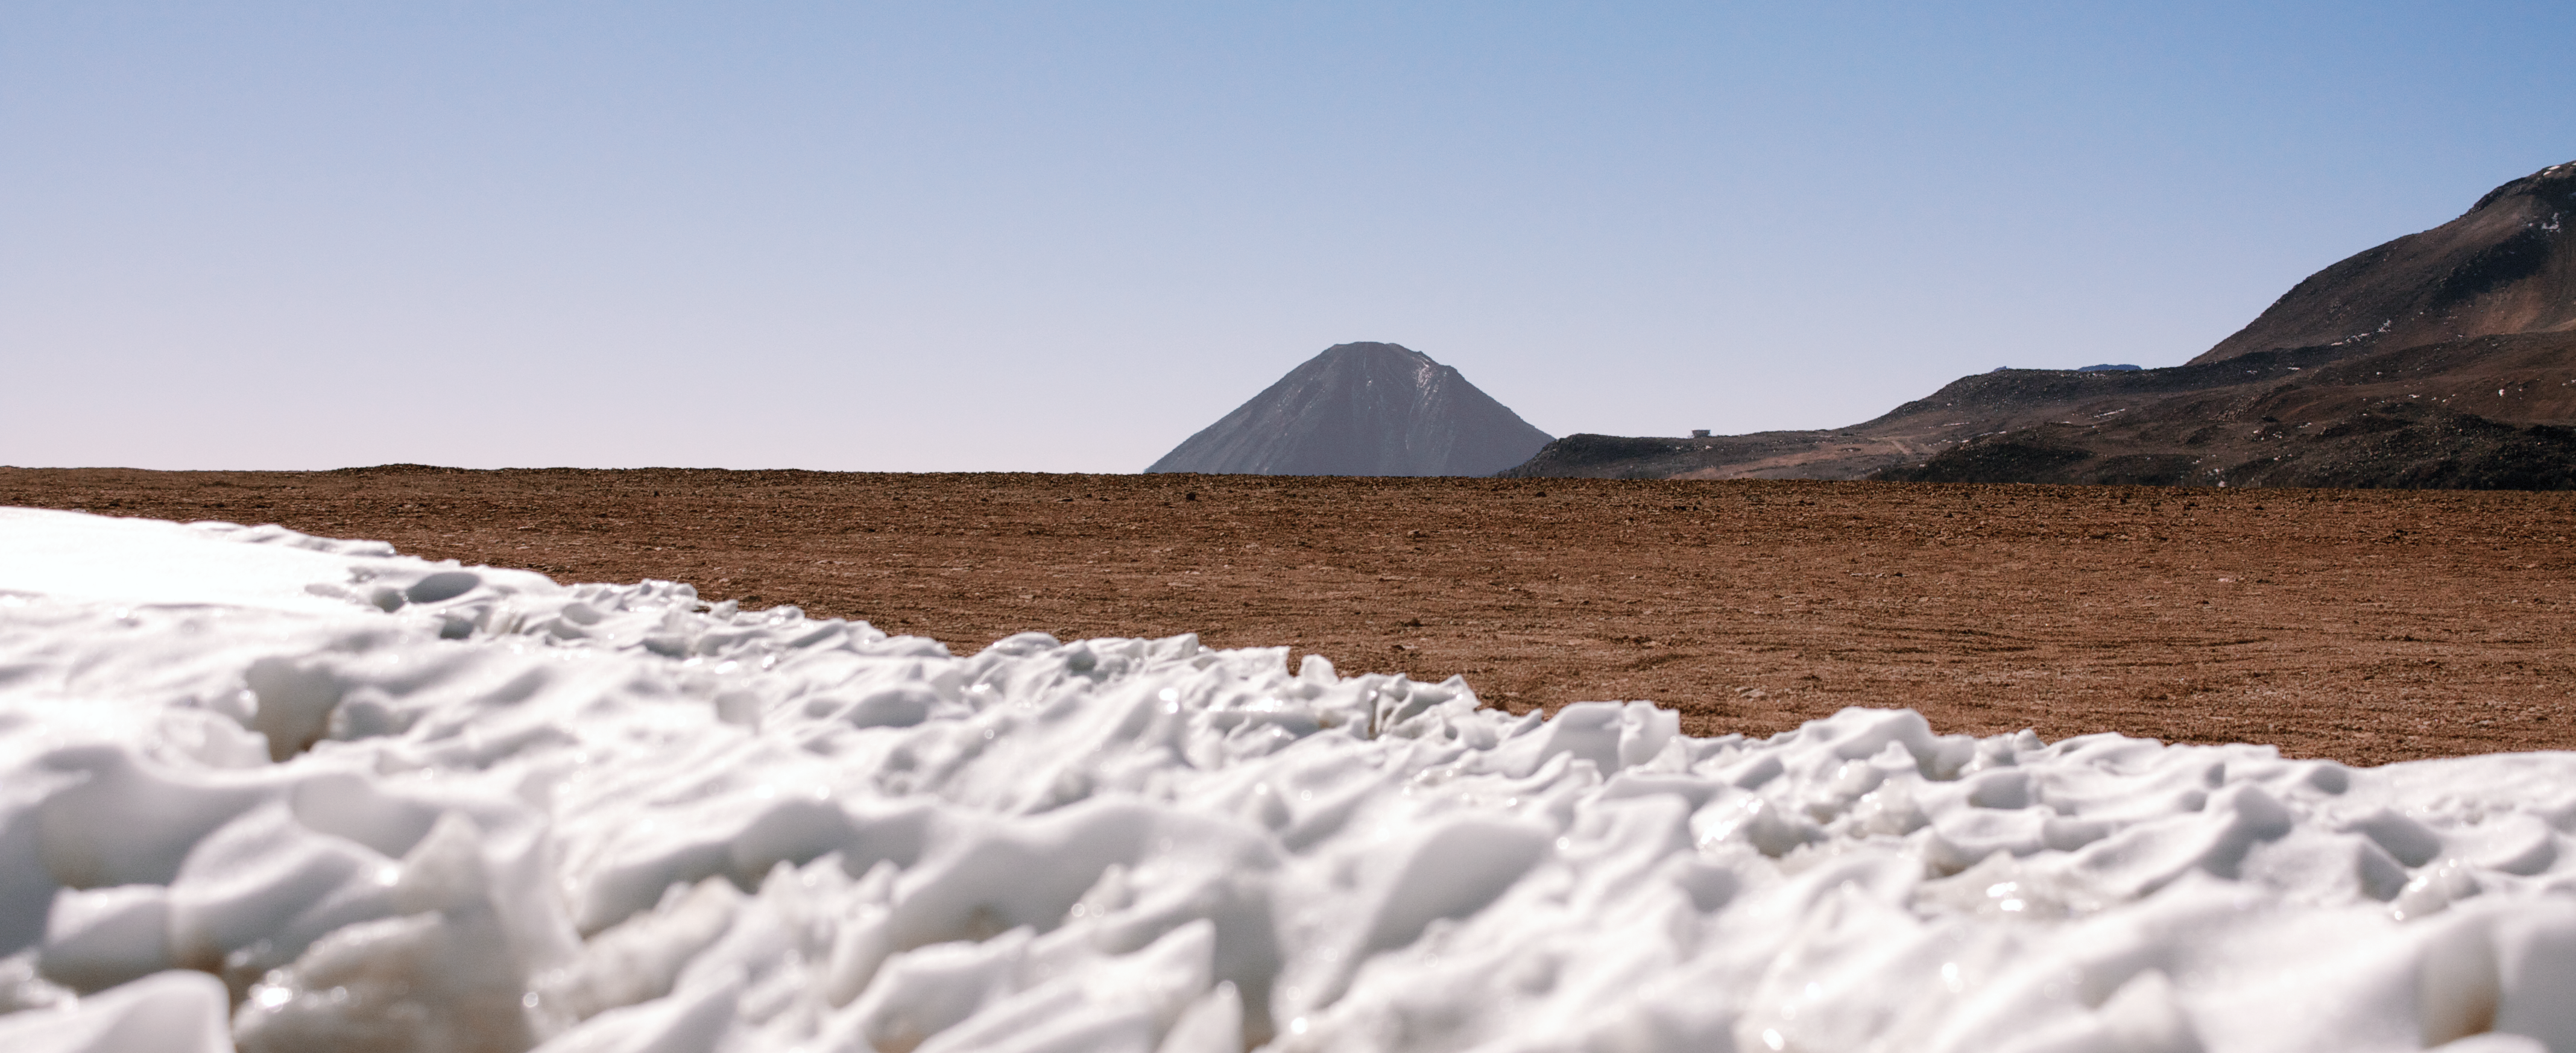

Atacama Panorama

An impressive panorama spies the distant Licancabur stratovolcano which straddles the border between Chile and Bolivia.

Credit: F. M. Montenegro Montes/ESO